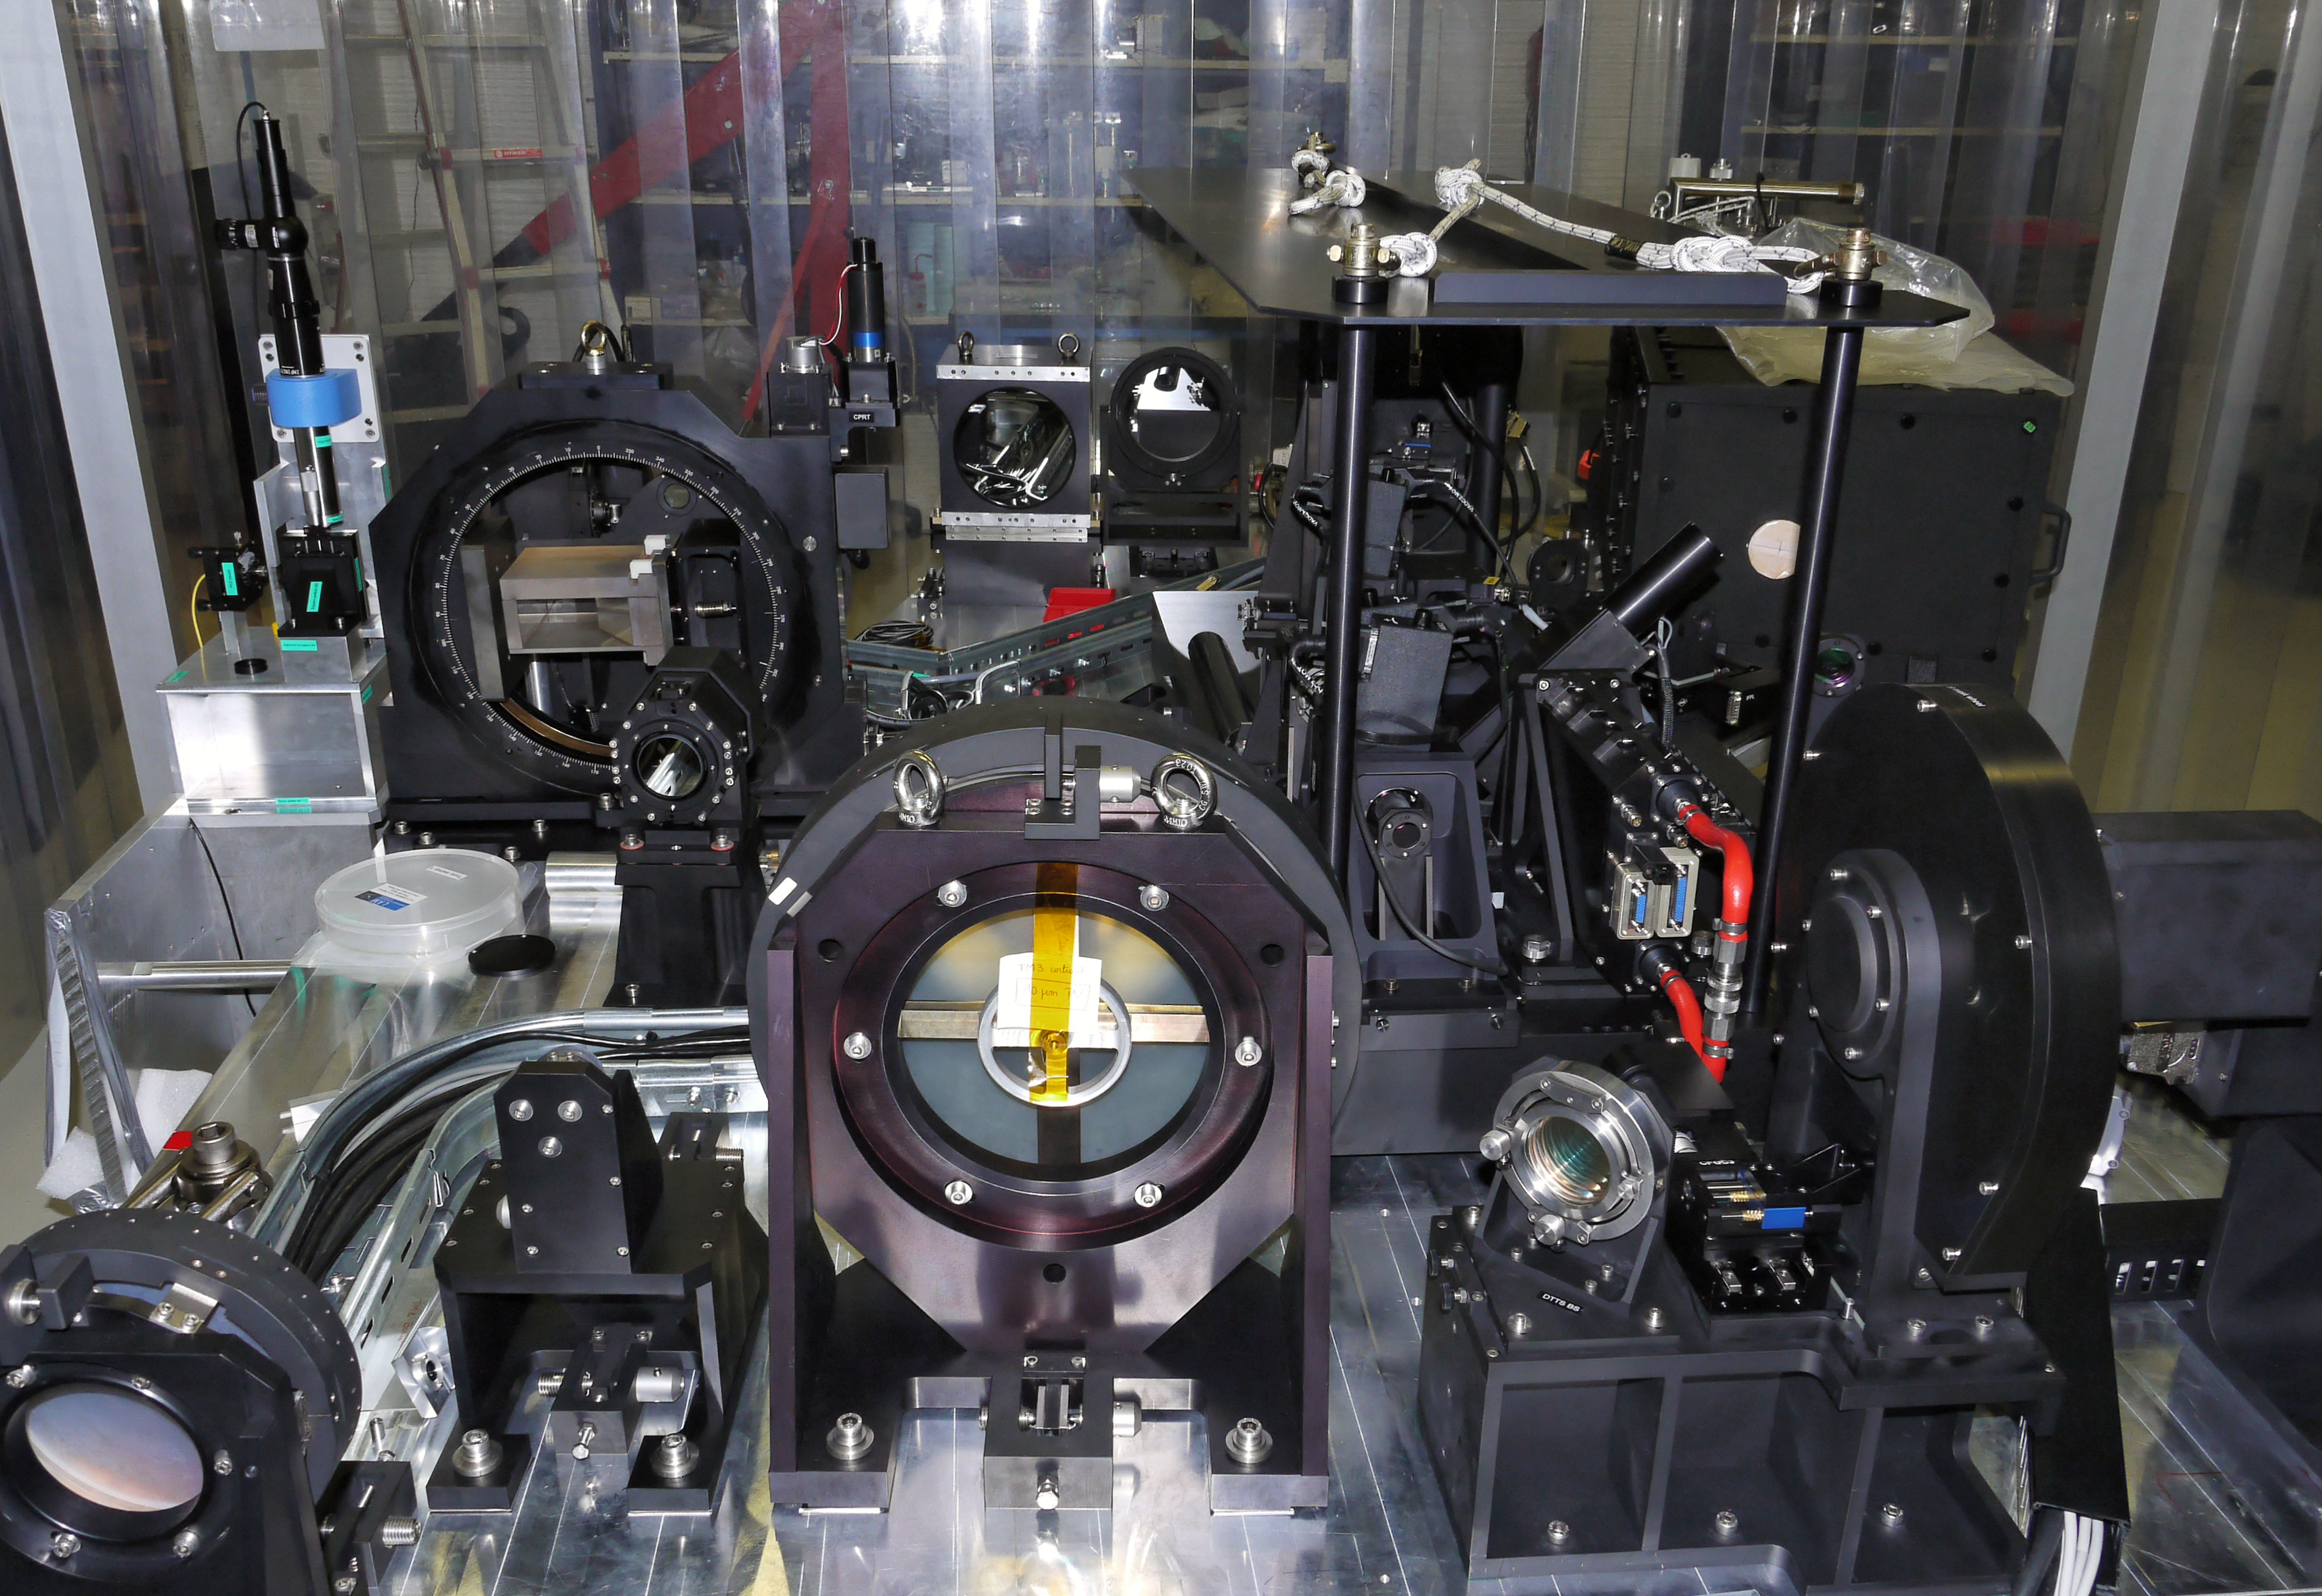

The SPHERE exoplanet imager for the VLT

This picture shows the complex optics of the SPHERE exoplanet instrument for the VLT just before it left France and was shipped to Chile in February 2014. SPHERE uses many highly optimised techniques to allow the very faint light from an exoplanet to be detected, despite the overwhelming glare from its parent star.

Credit: SPHERE Project/ESO/J.-L. Beuzit